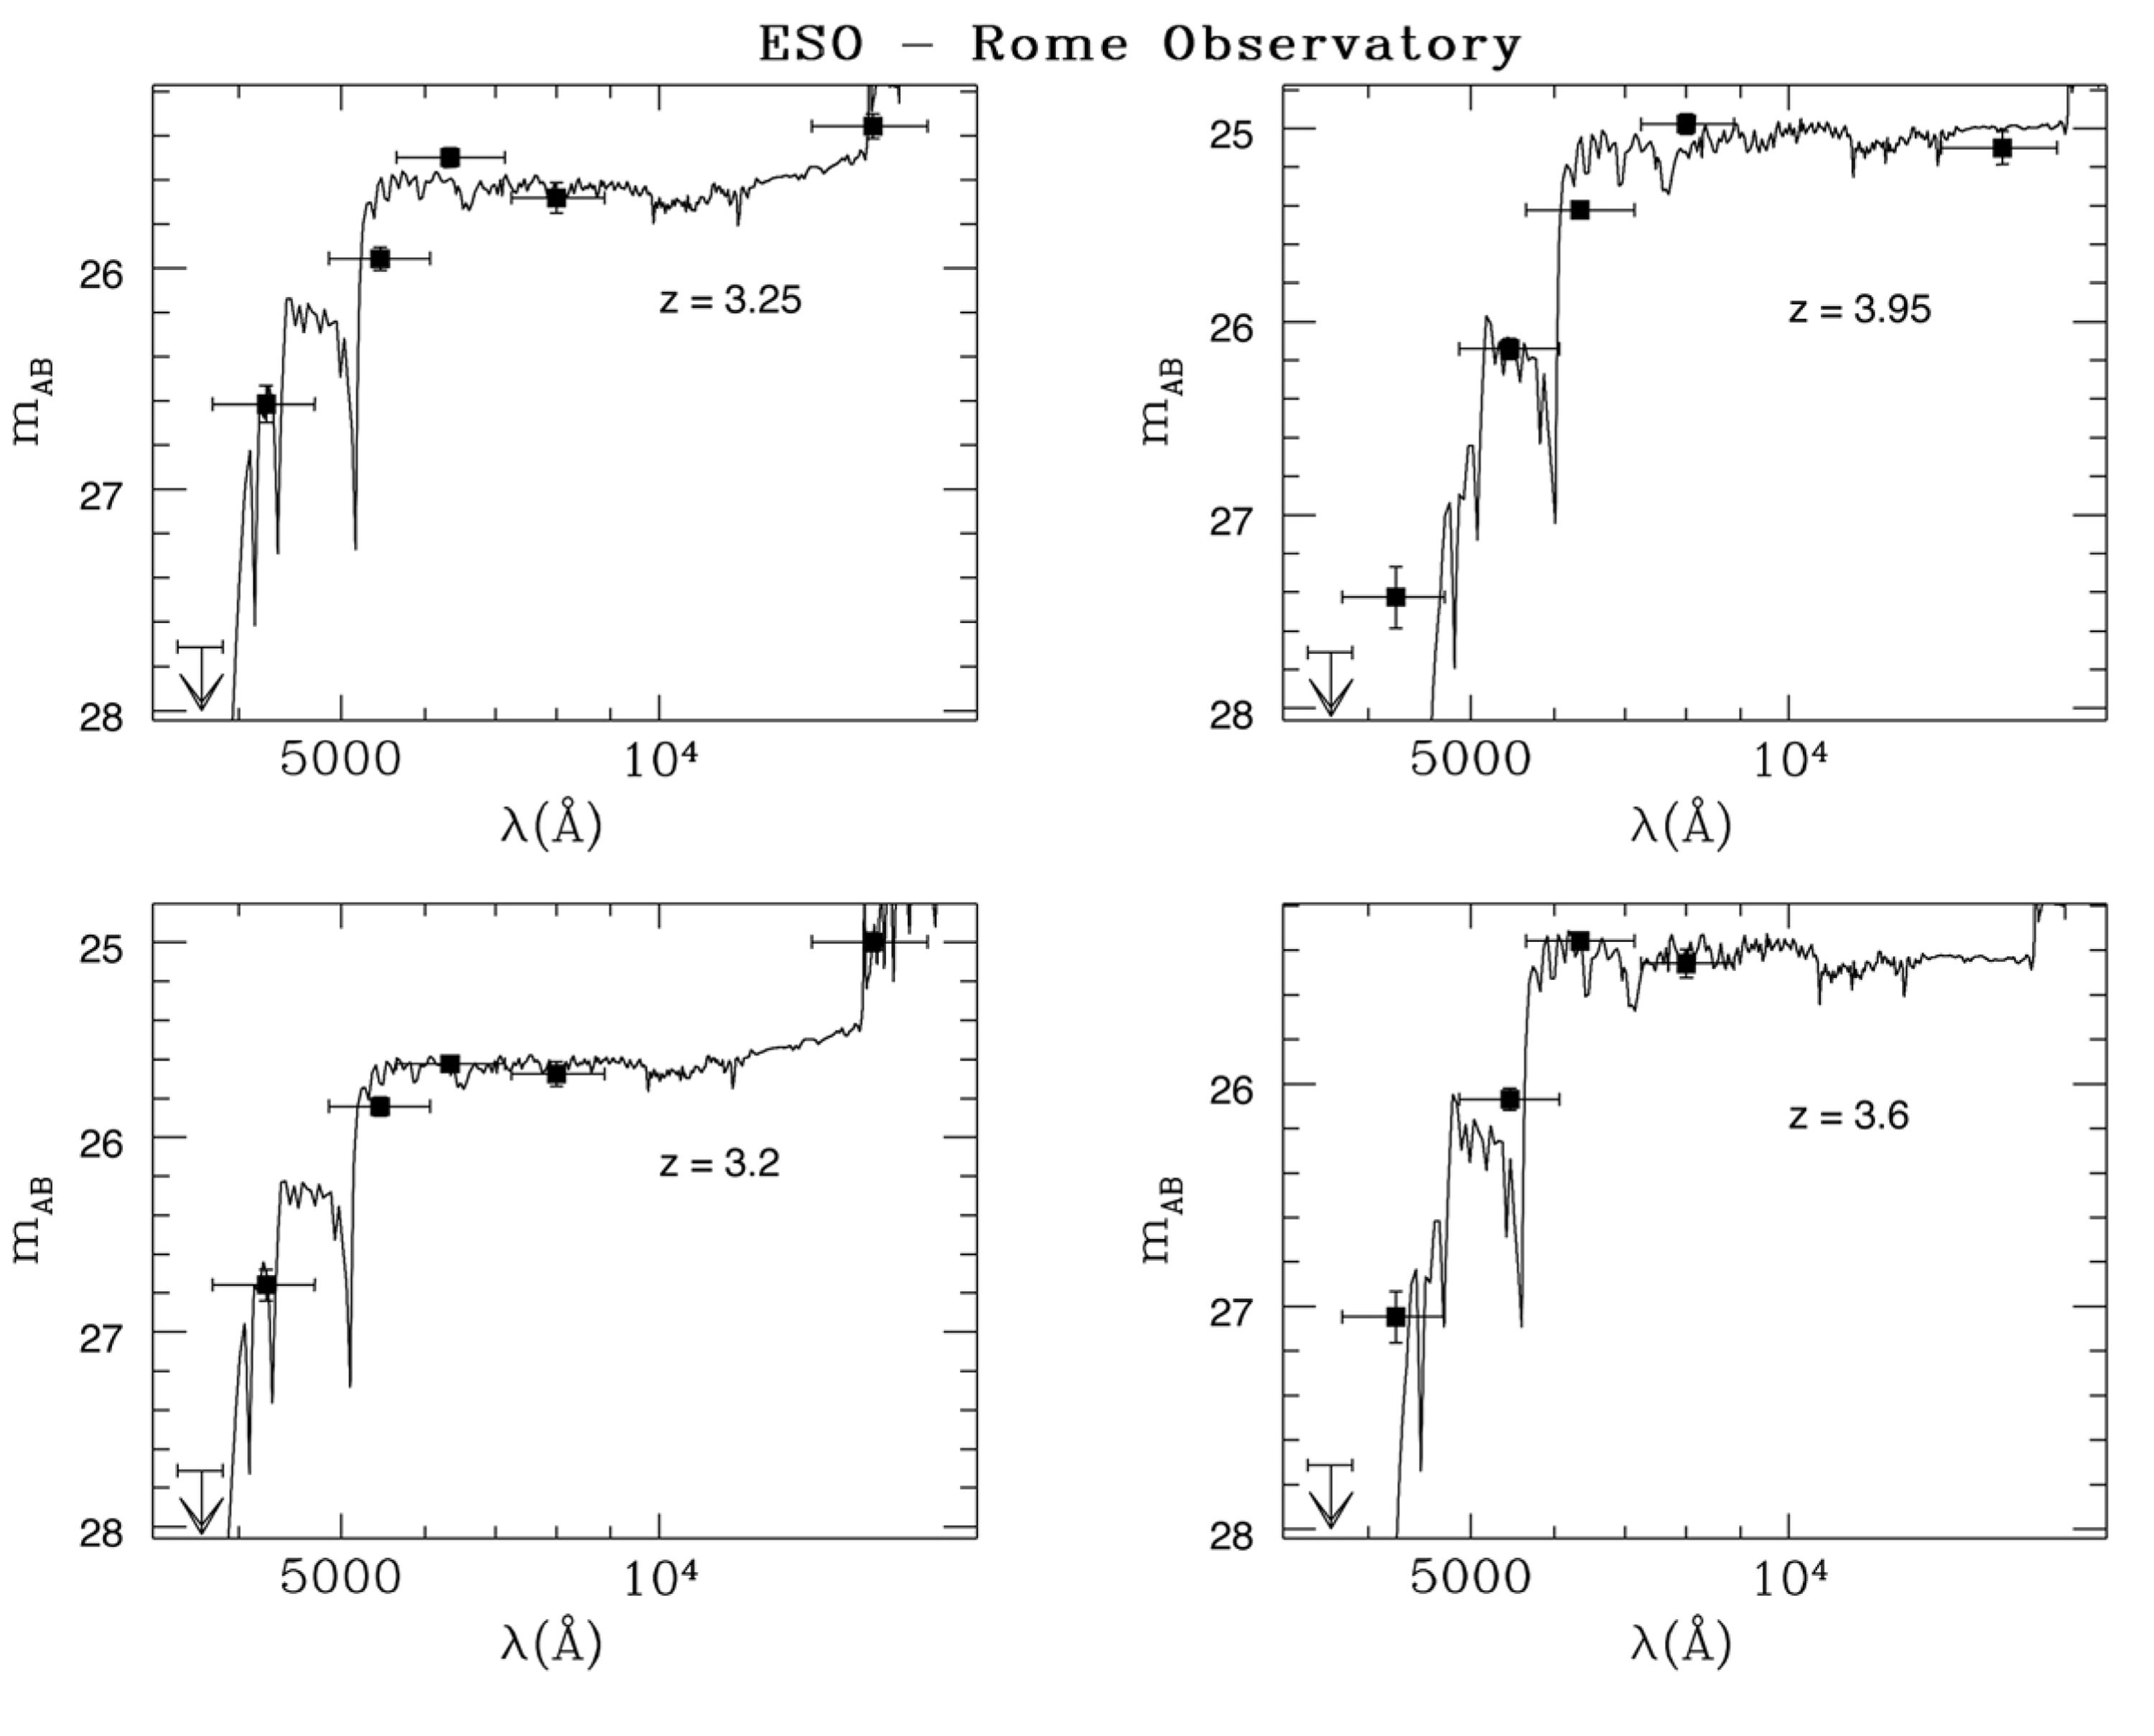

Photometric redshifts of galaxies in the HDF-S NIC3 field

The image shows some examples of photometric redshift determination for faint galaxies in the HDF-S NIC3 field. The filled points are the fluxes measured in the five colors observed with the VLT Test Camera (U, B, V, R and I) and in the infrared H spectral band with the NICMOS instrument on the Hubble Space Telescope. The curves constitute the best fit to the points obtained from a library of more than 400,000 synthetic spectra of galaxies at various redshifts.

Credit: ESO